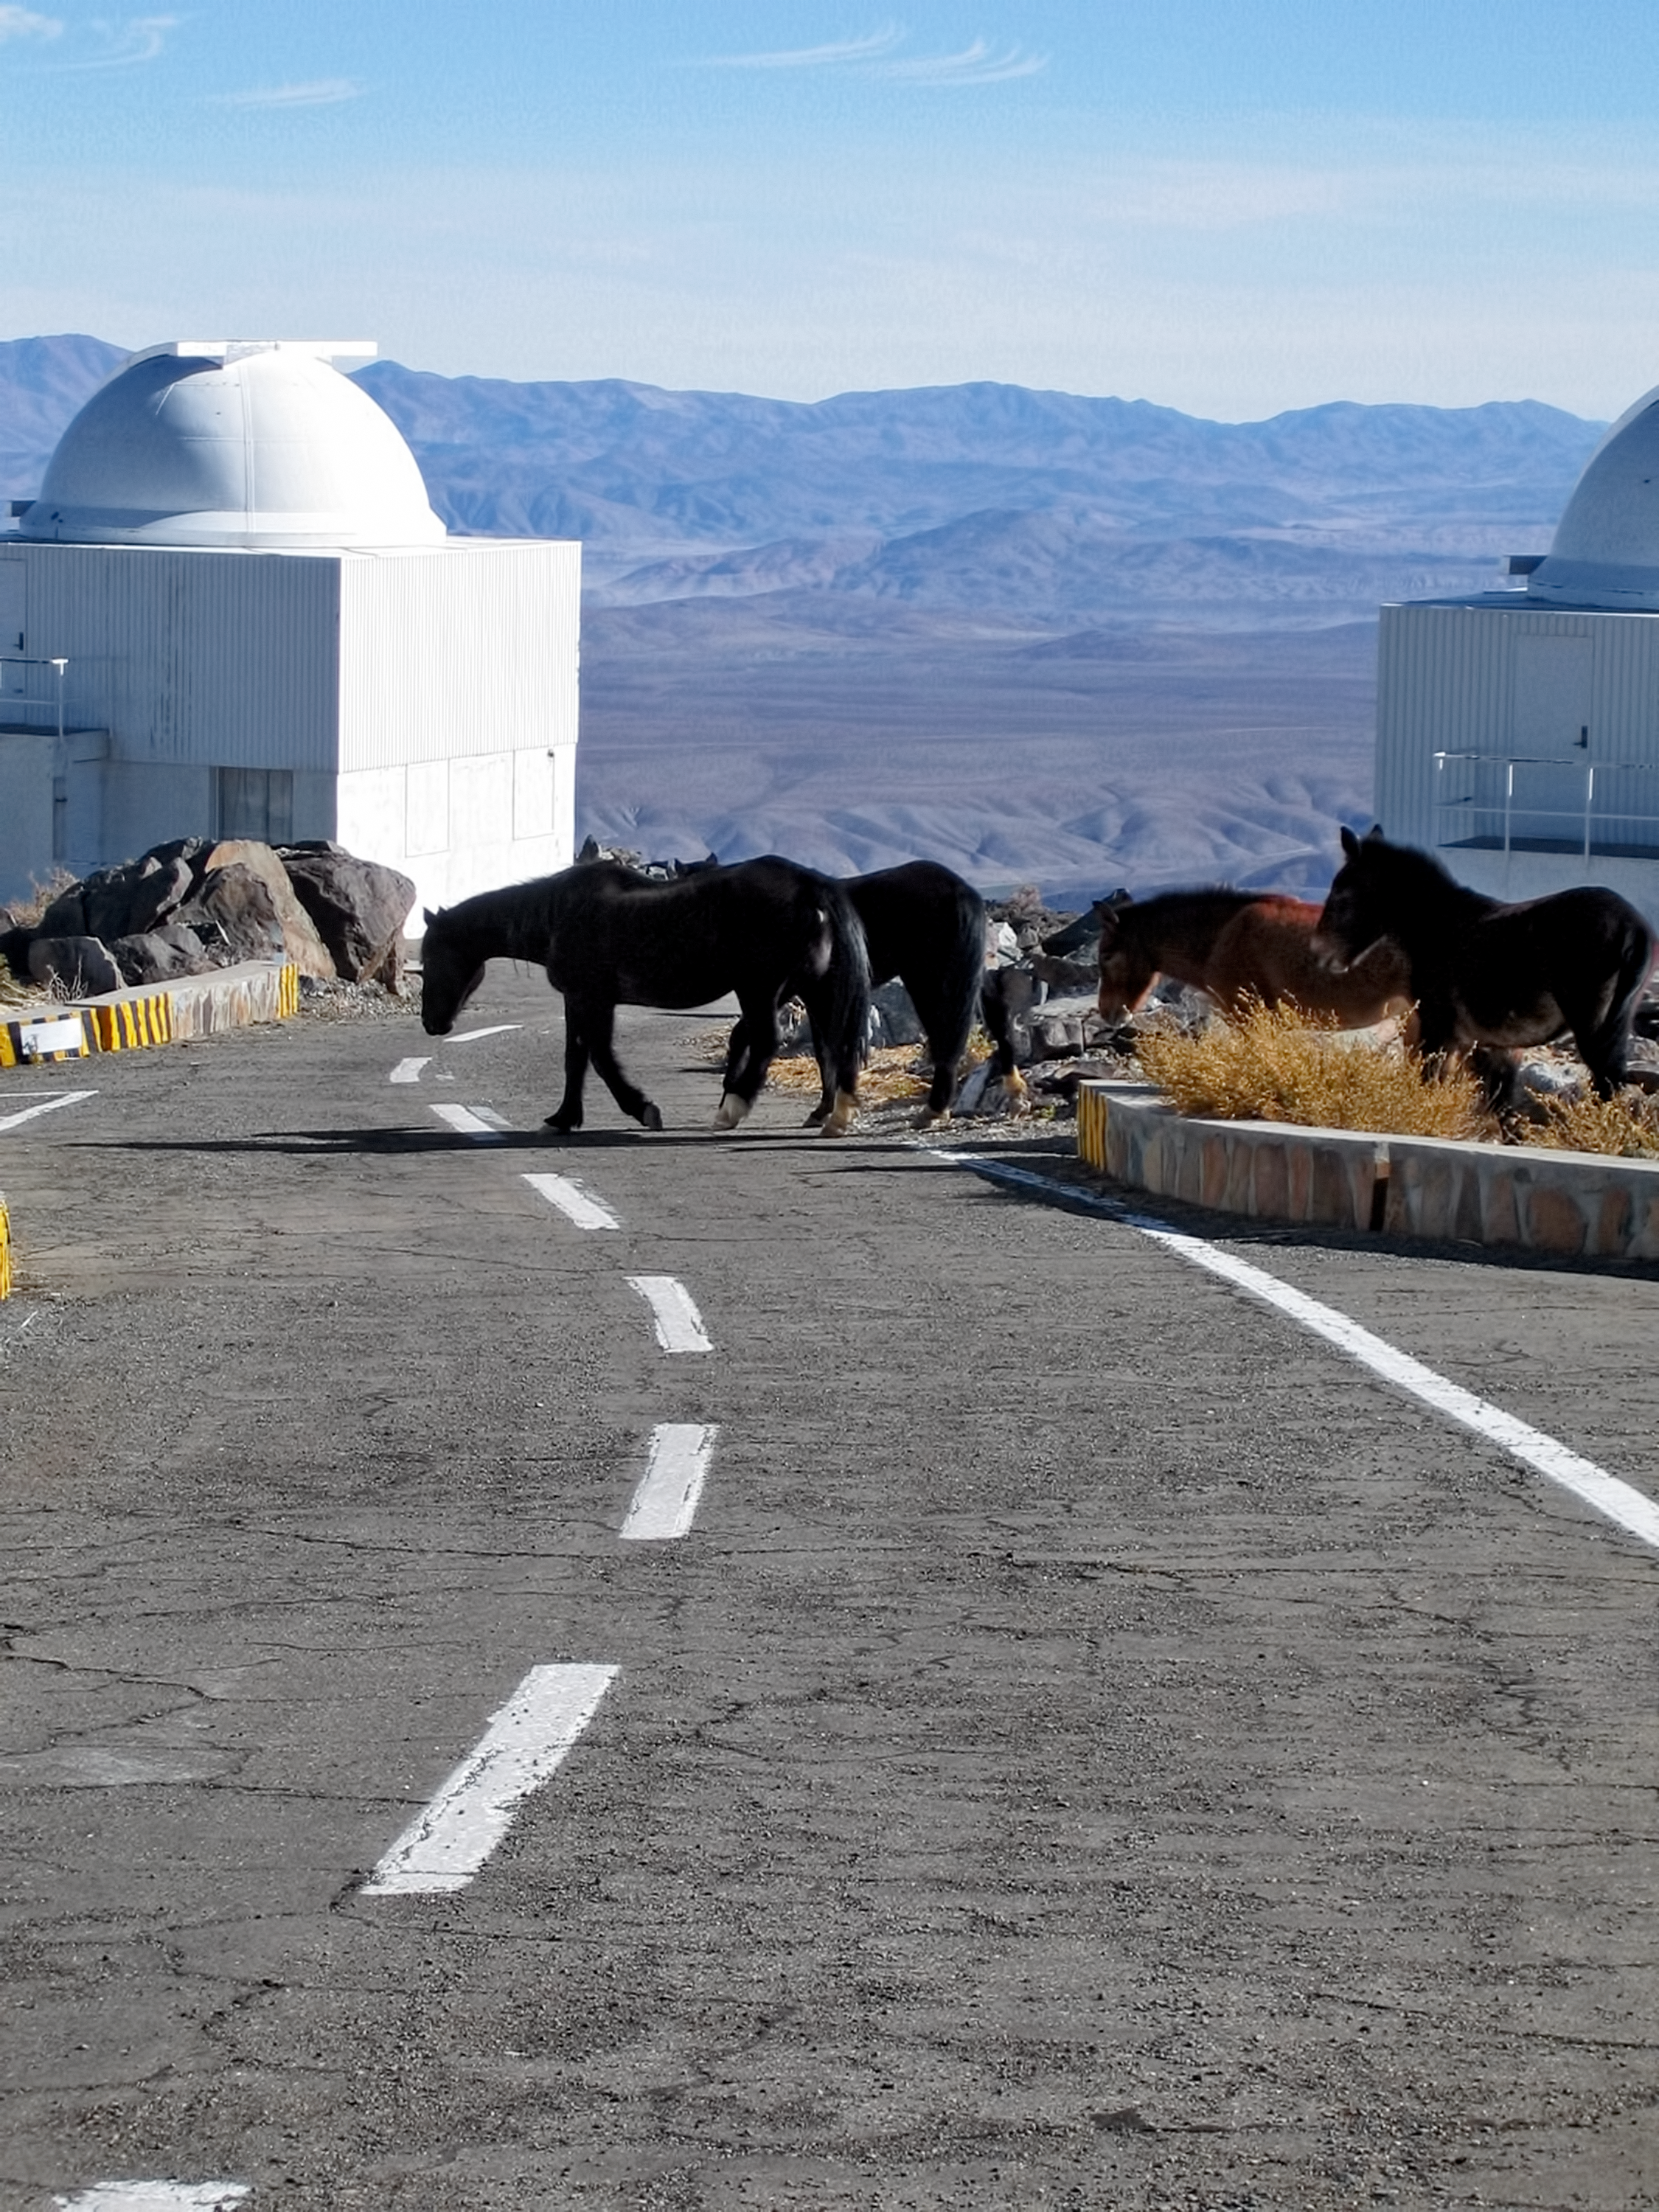

Equine visitors

On a dark September night at ESO’s La Silla Observatory, after spending the night at the telescope, astronomer Klaas Wiersema was returning to the restaurant. Most of the work at an observatory takes place at night, so it is not rare to have scientists and technicians walking around in the darkness.

This time, something unexpected happened. Suddenly, Klaas heard a loud snort behind him and the sound of massive feet chasing him. He was convinced that some kind of angry animal had emerged from its lair and was trying to hunt him down, so he ran like the wind. He couldn’t imagine what kind of beast was chasing him on the desolate slopes of the Atacama Desert, at 2400 metres above sea level, so he spent the rest of the night trying figure out the mystery.

When daylight came he went exploring, only to find that he had passed too close to a herd of wild horses visiting the observatory. The stallion was probably trying to defend its mares. He snapped this picture as proof of his close encounter the night before.

Klaas submitted this unique image to the Your ESO Pictures Flickr group. The Flickr group is regularly reviewed and the best photos are selected to be featured in our popular Picture of the Week series, or in our gallery.

Credit: ESO/K. Wiersema